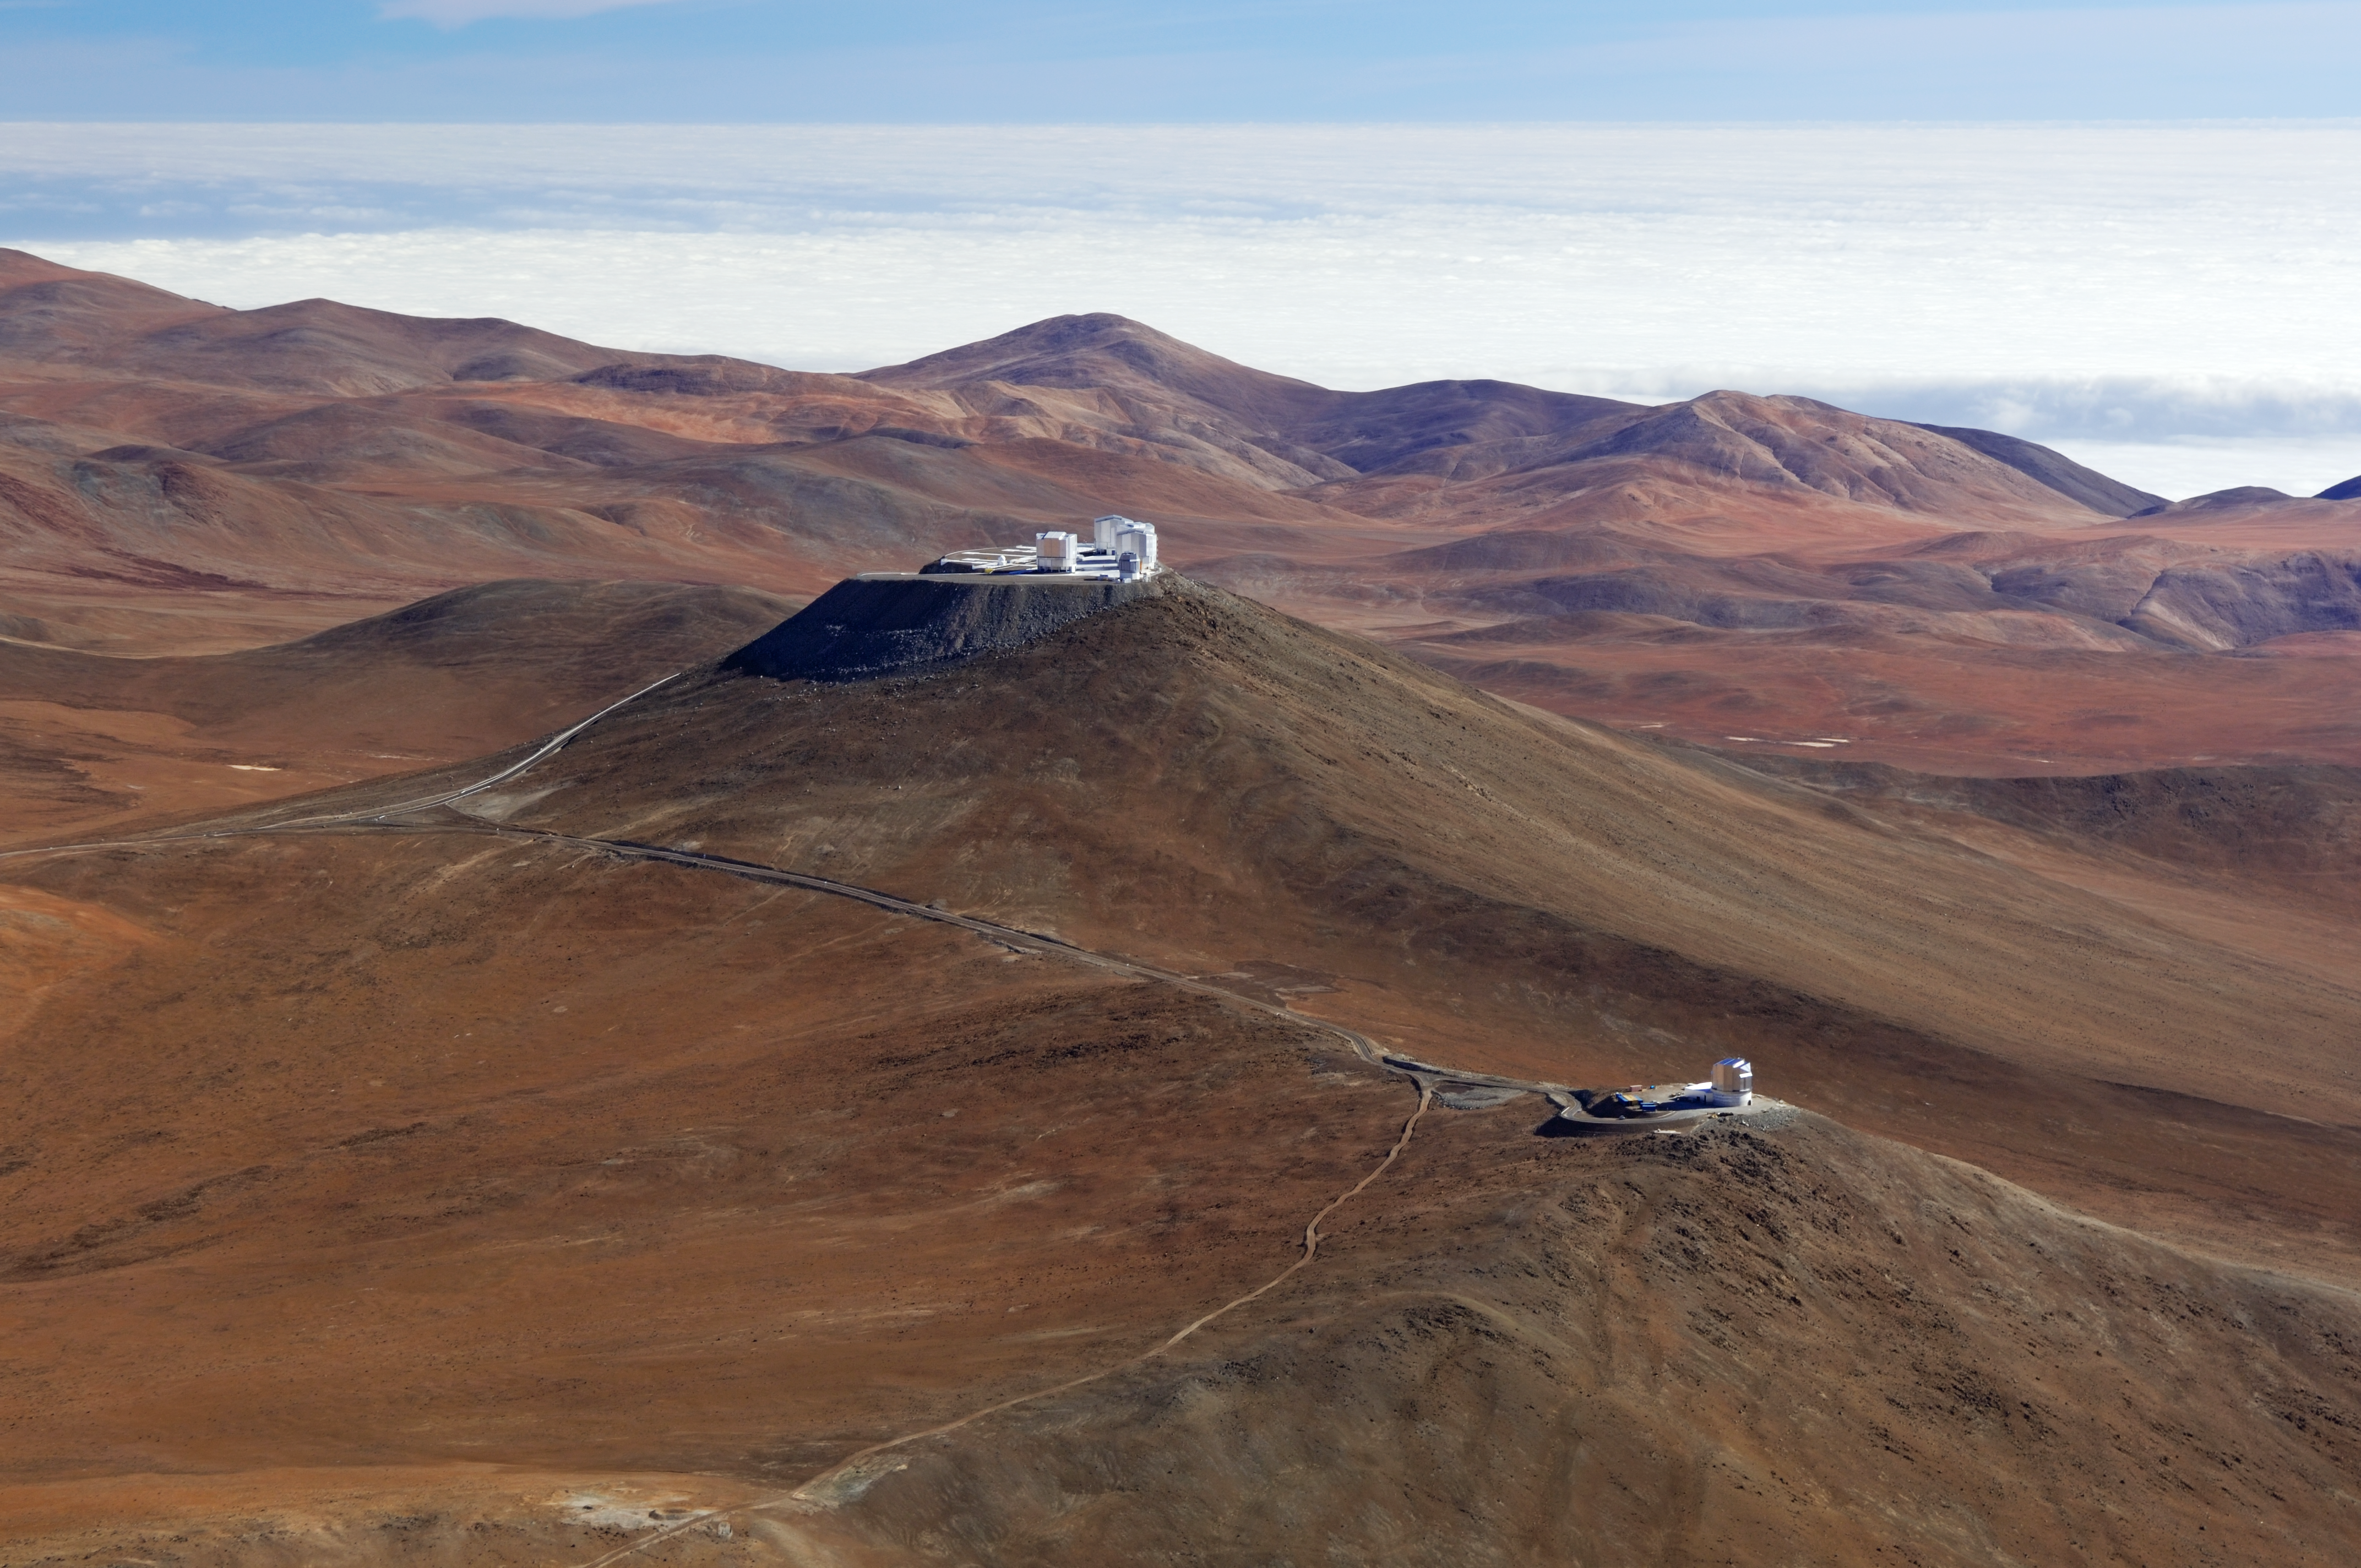

Aerial view of Cerro Paranal

This shot shows the Visible and Infrared Survey Telescope for Astronomy (VISTA) in front of the Very Large Telescope (VLT) and the VLT Survey Telescope (VST) at ESO's Paranal Observatory in Chile.

Credit: ESO/G.Hüdepohl (atacamaphoto.com)